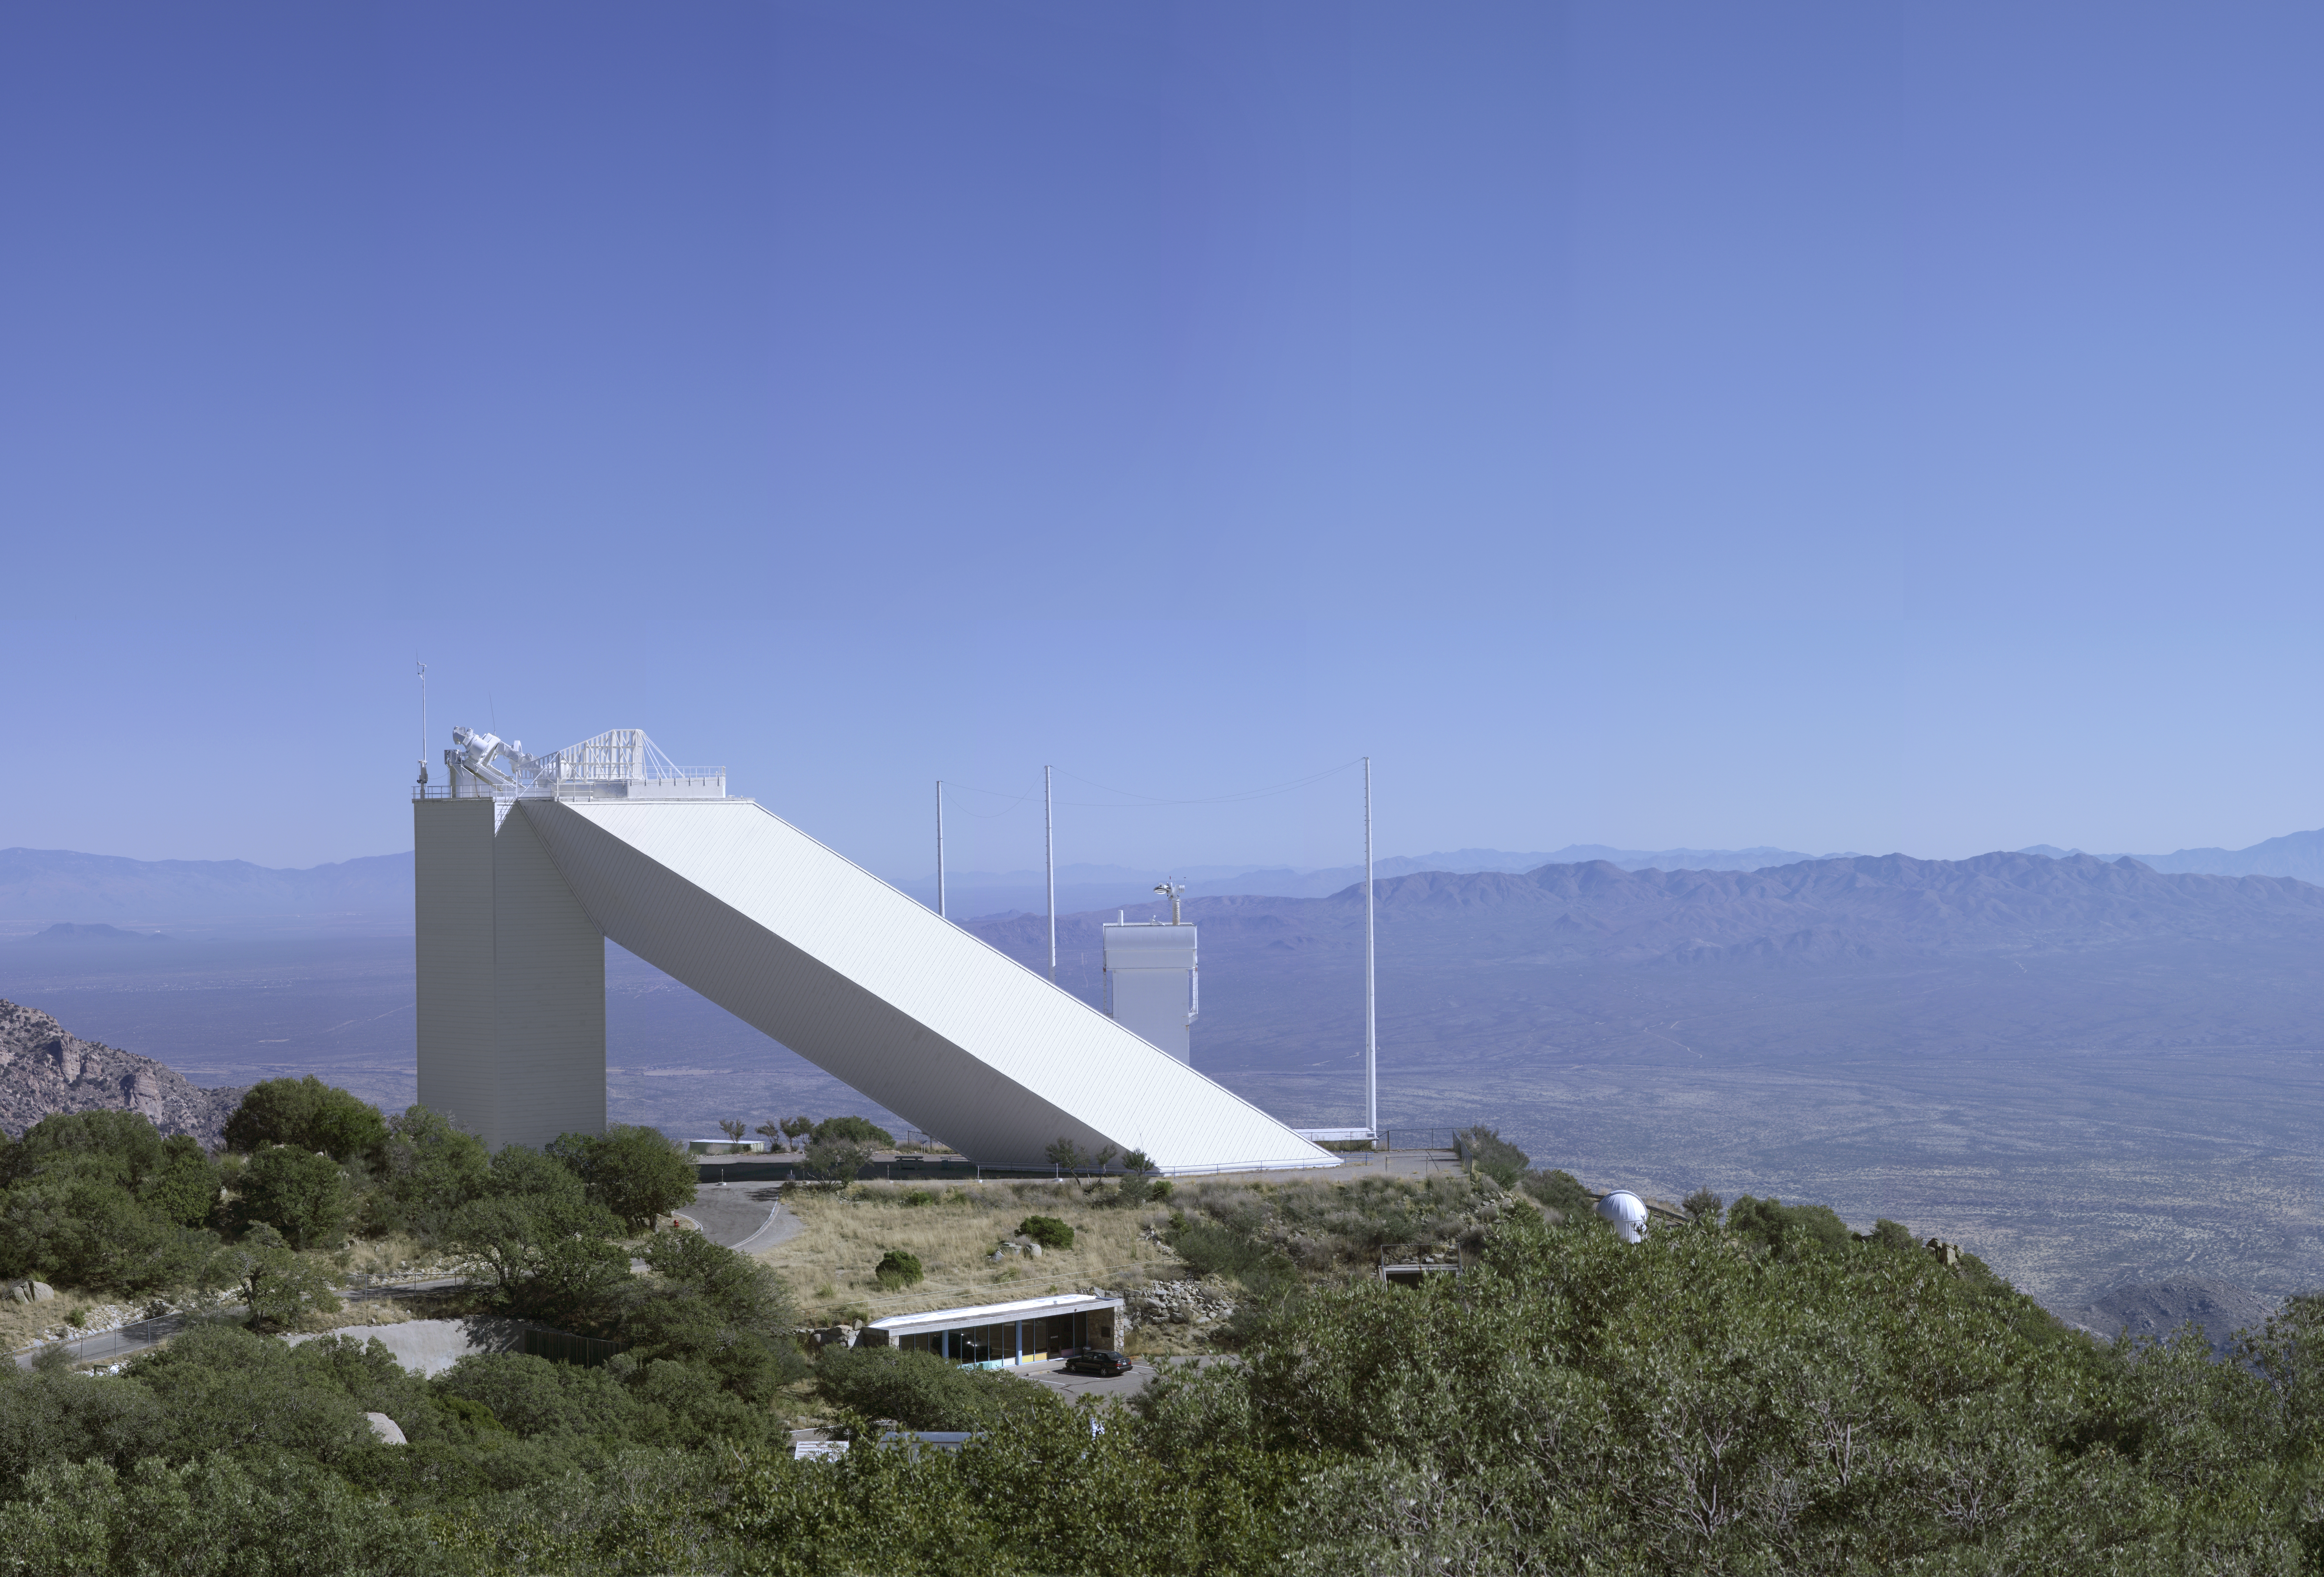

Exterior view of the solar McMath-Pierce telescope

A high resolution image of the McMath-Pierce solar telescope on Kitt Peak, the largest solar telescope in the world. This image, shot as a mosaic and reassembled by Mark Hanna, was designed to be suitable for a 50x72 inch print.

Credit: NOIRLab/NSF/AURA